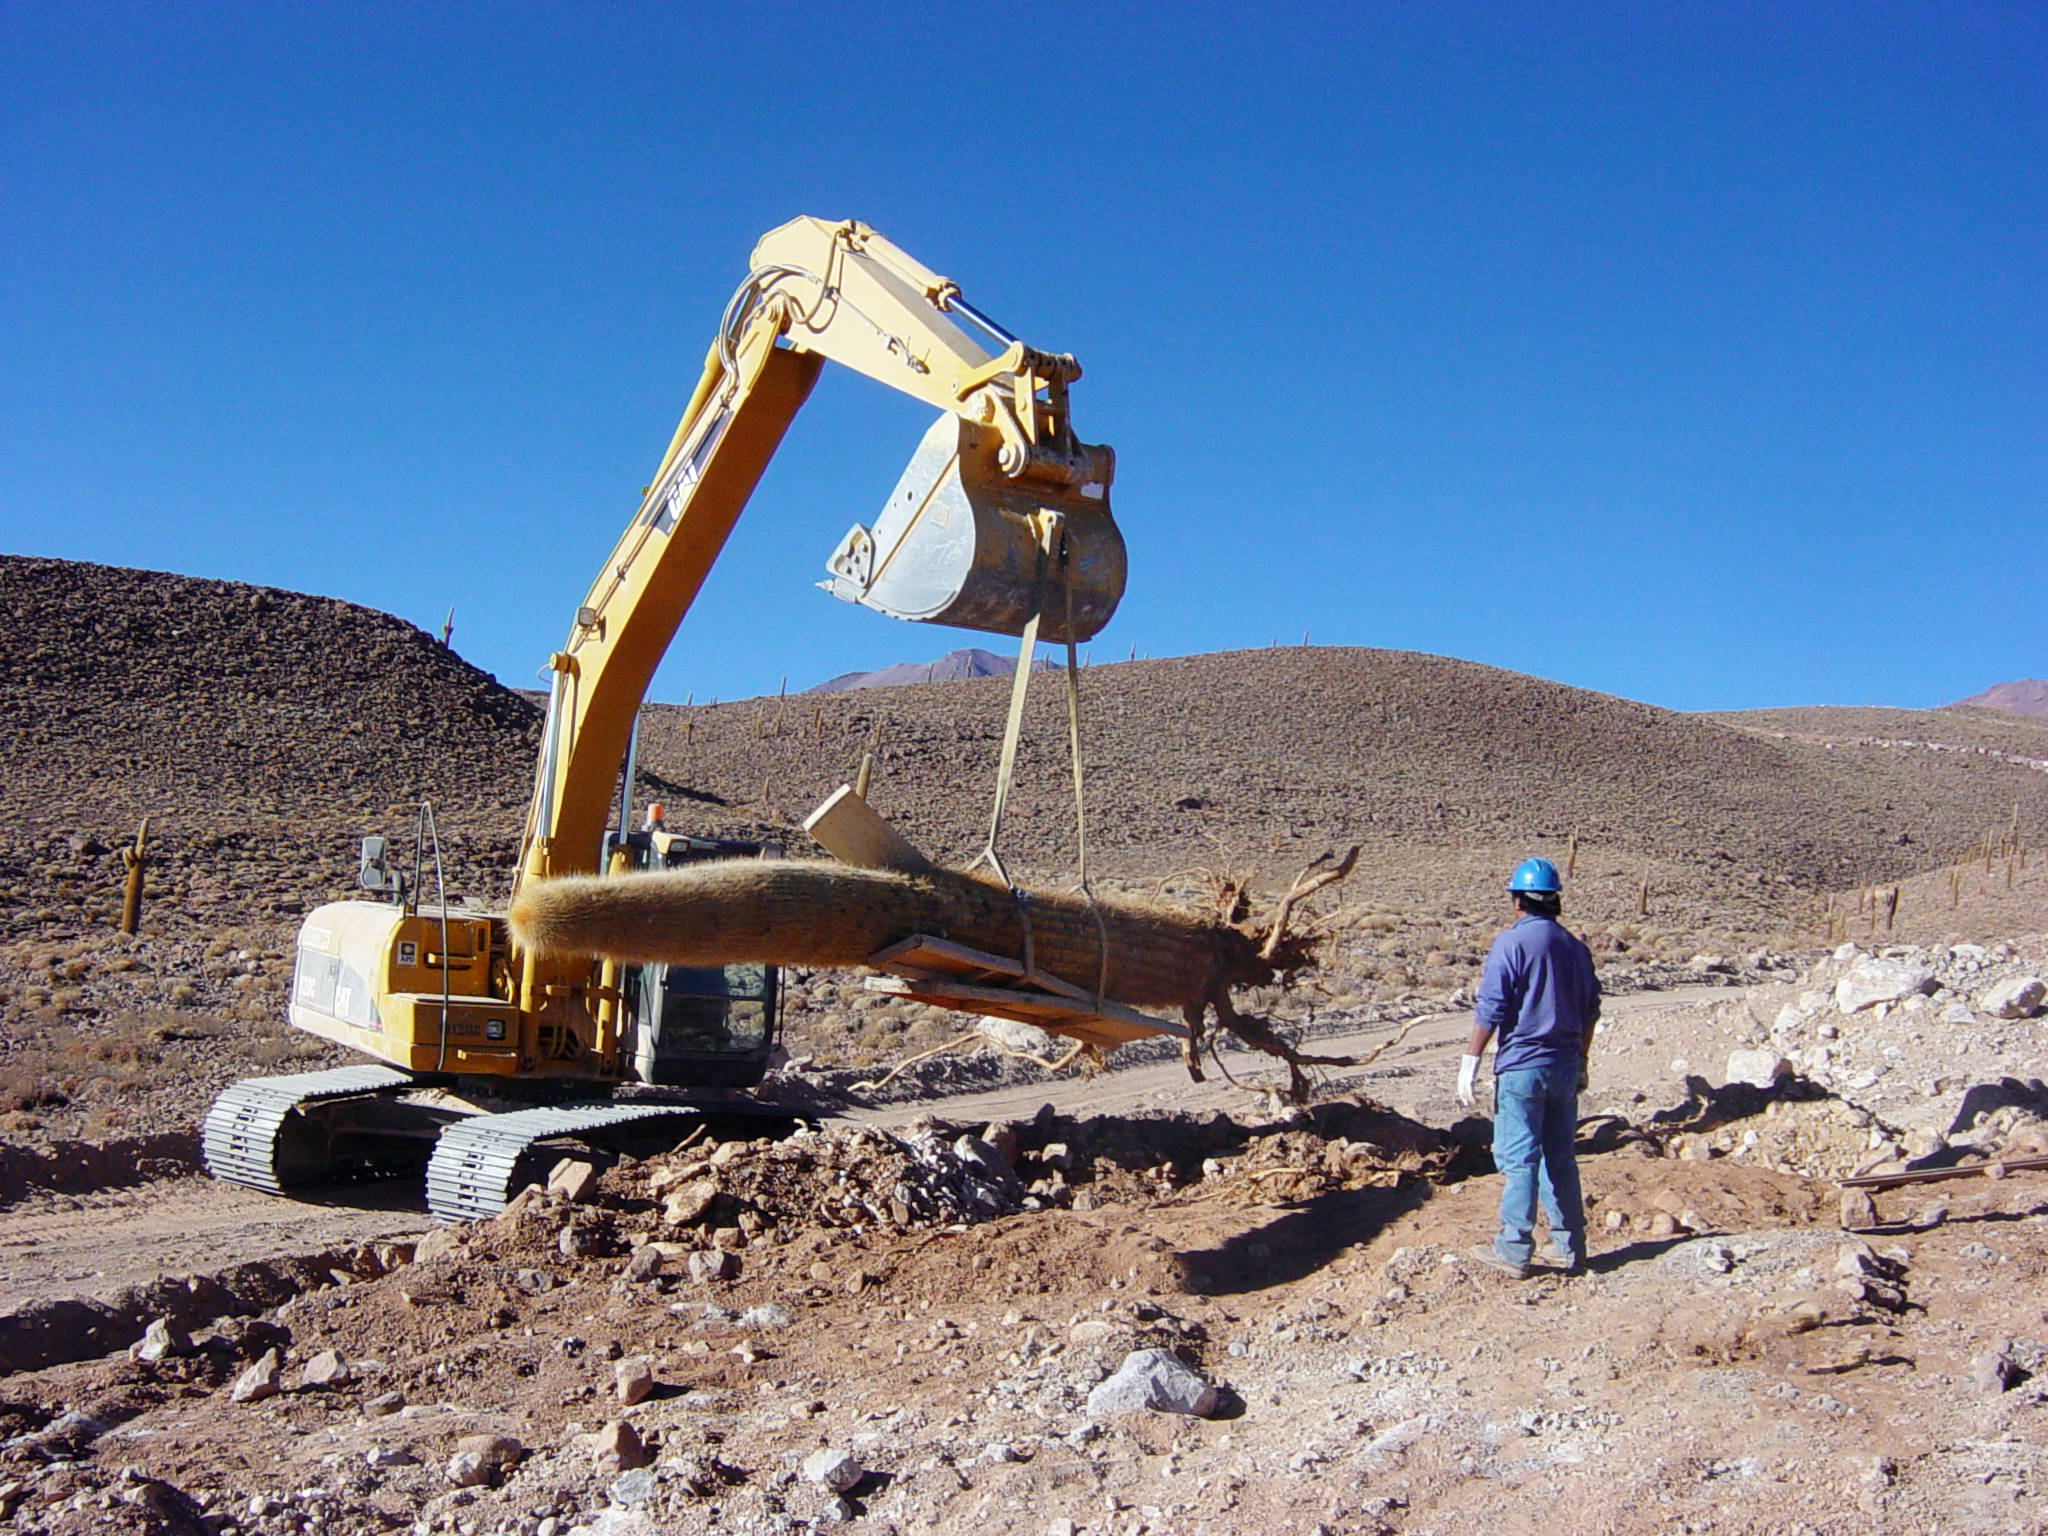

Transplanting giant cacti

Picture of the spectacular transplant of a giant cactus at the ALMA site, taken in June 2004. The cactus, which is about 6 metres high and weighs several tonnes, was moved during the construction of the access road. The operation was extremely delicate and required heavy machinery. ALMA is fully committed to the preservation of the environmental and cultural heritage of the site, where two endangered species of cactus grow, typically at 3000 to 4000 metres altitude. These are the relatively small, cushion-shaped Conoideo (Opuntia Conoidea) and the giant Echinopsis Atacamensis, commonly known as “Cardón grande” (in the picture). All the specimens belonging to these vulnerable species that were affected by the access roadworks were successfully transplanted.

More information is available in the book Cerca del Cielo (available as PDF).

Credit: M. Heisig/ESO